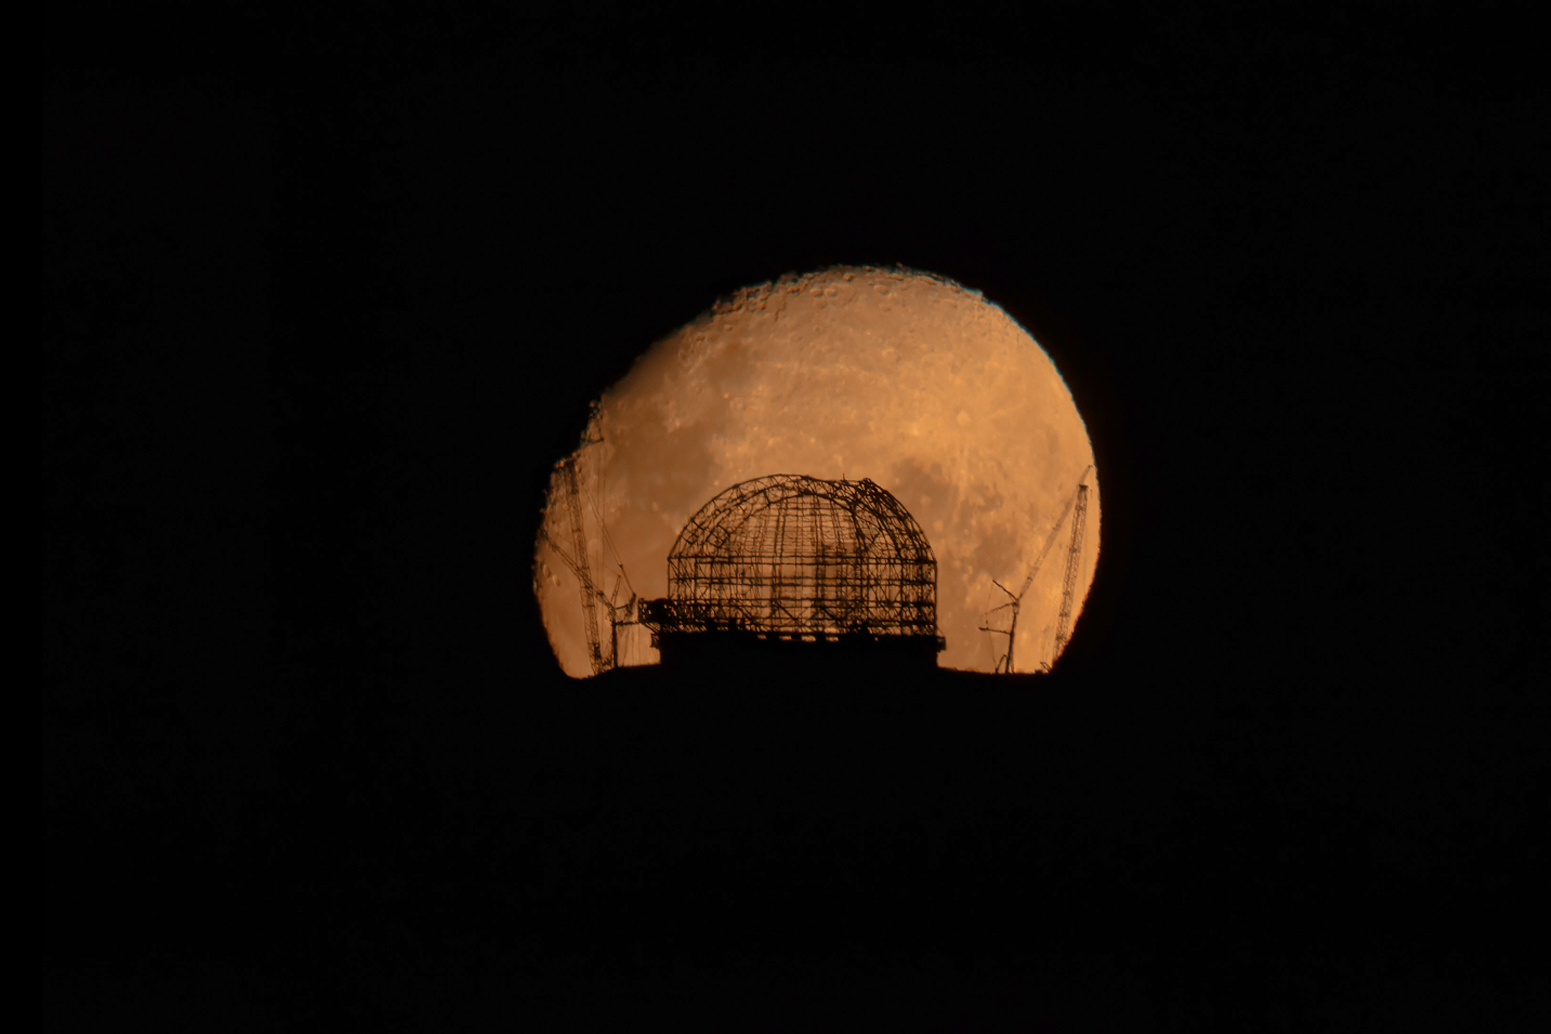

The Moon rising behind the ELT on 28 January 2024

The Moon rises behind ESO’s Extremely Large Telescope (ELT), under construction atop Cerro Armazones, in this image taken on 28 January 2024. The shape of the telescope’s dome is clearly recognisable. This photograph was taken from ESO’s Paranal Observatory, about 20 km away.

Credit: B. Häußler/ESO